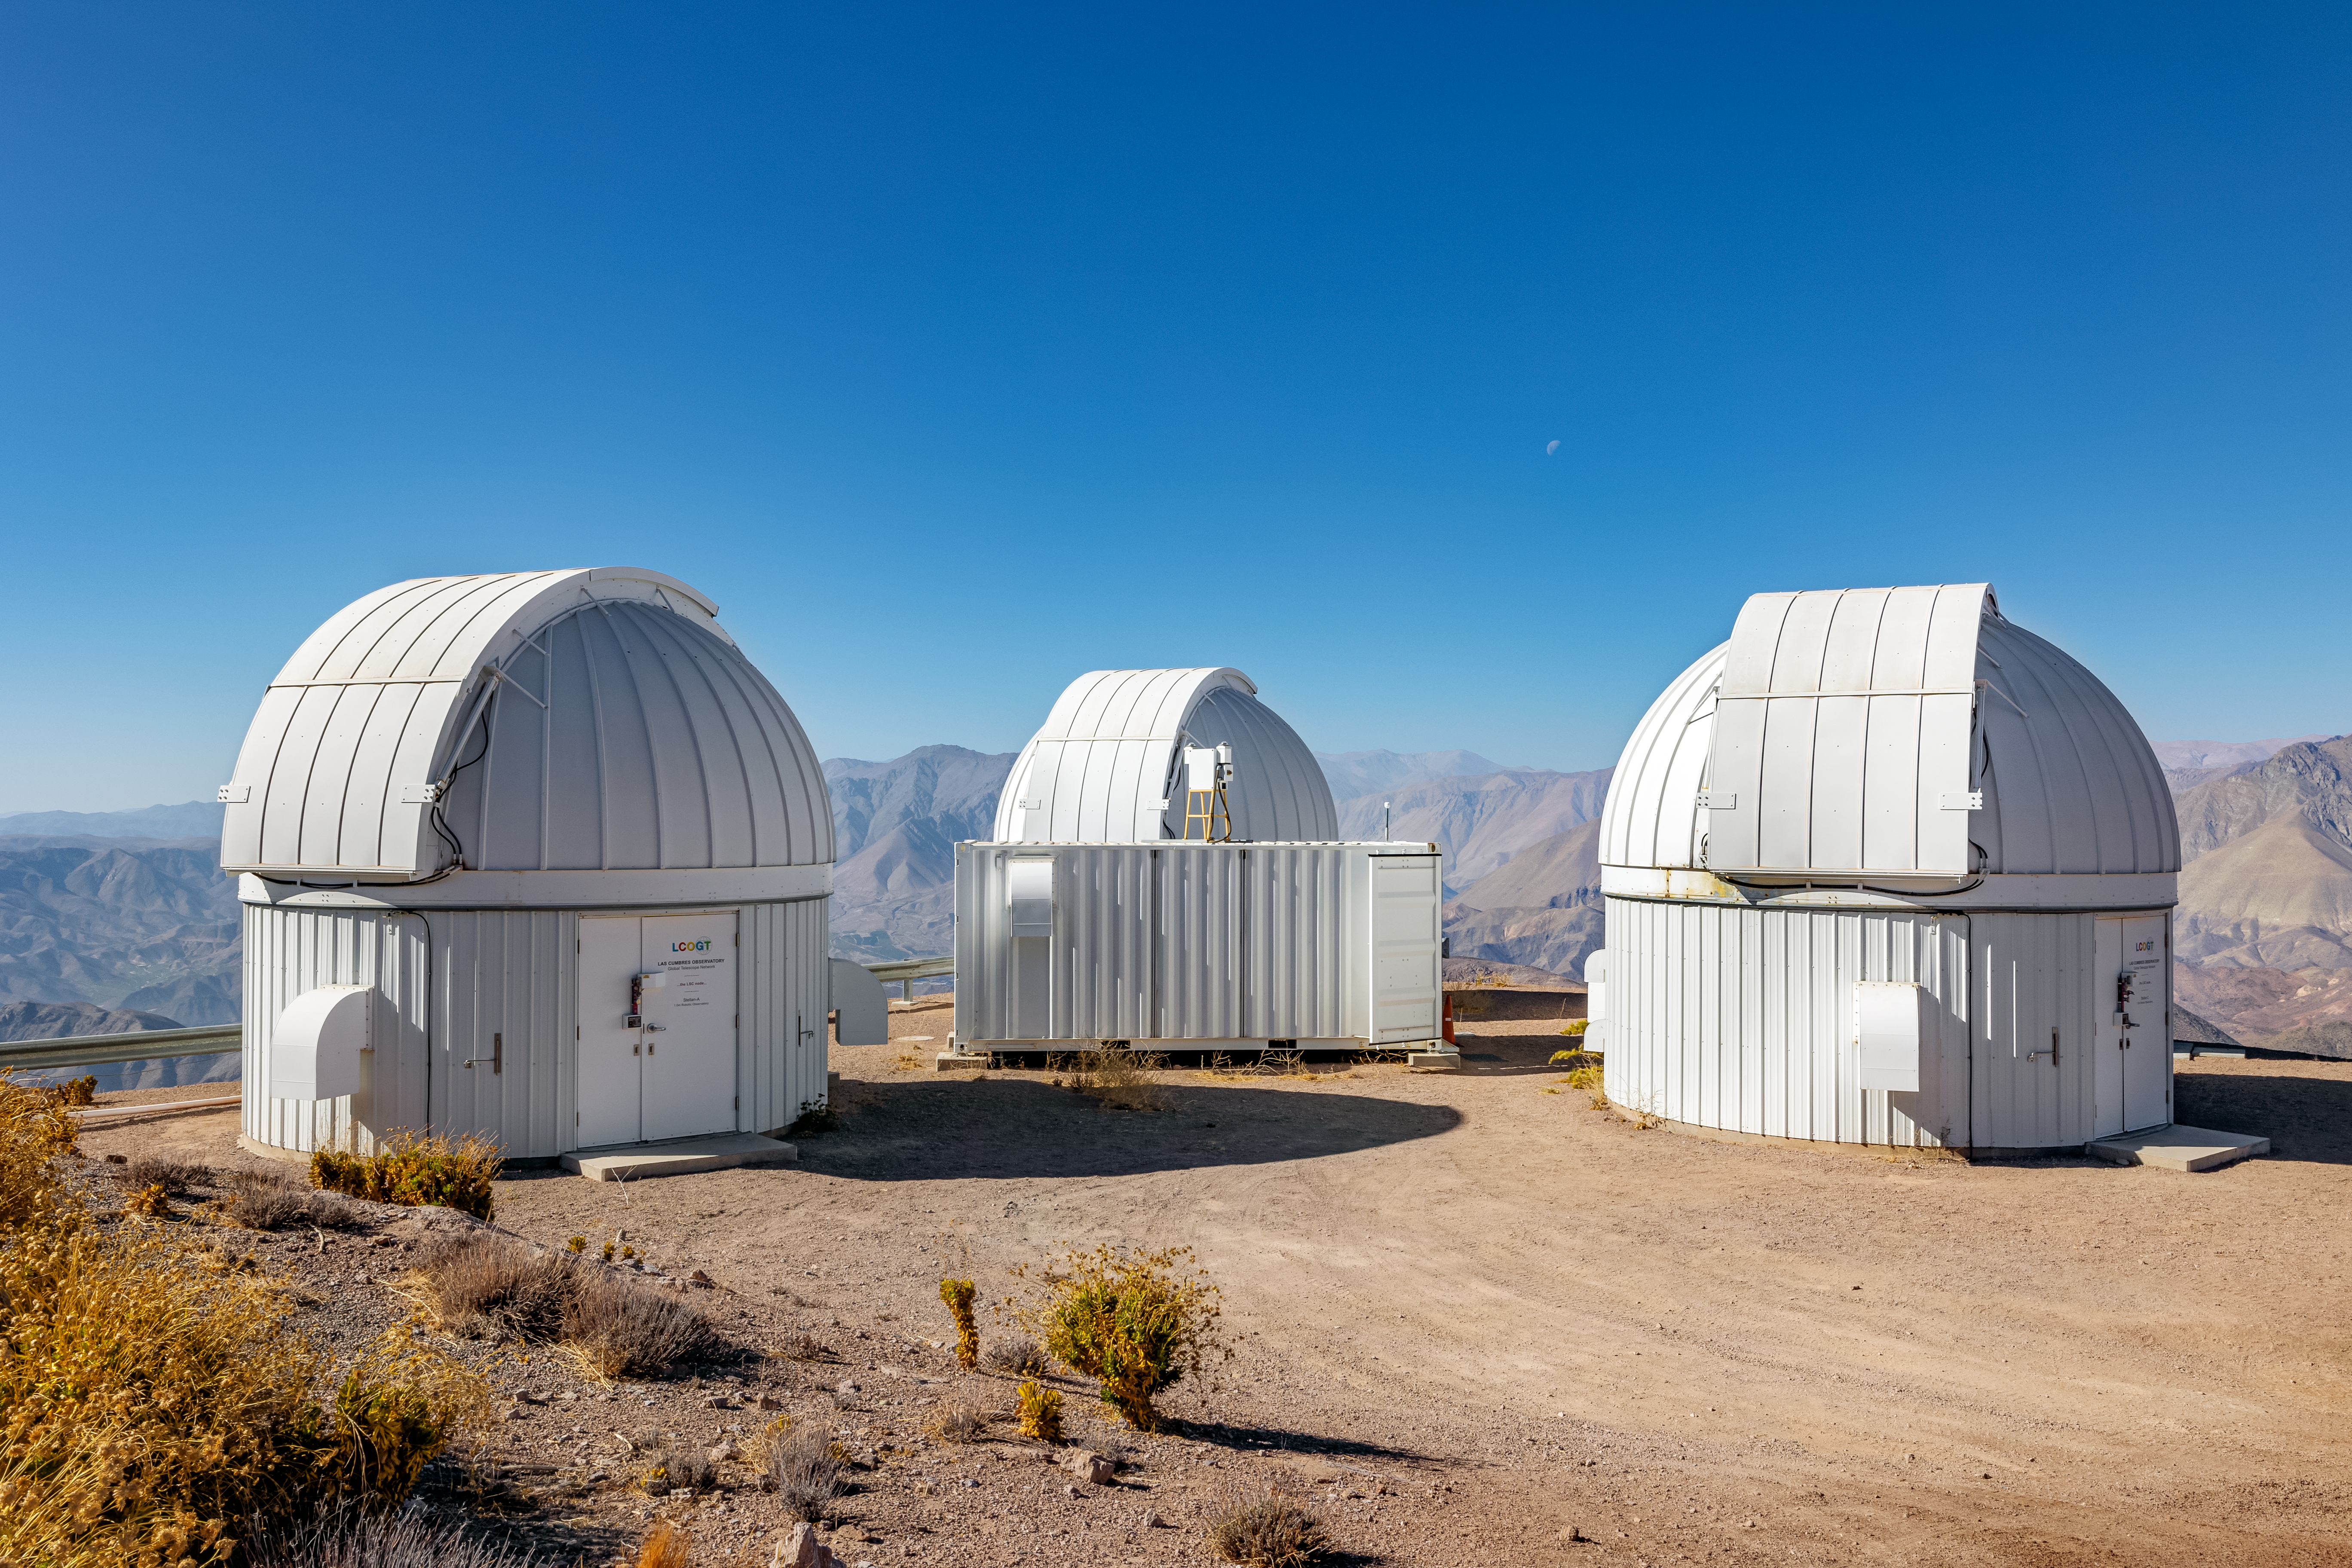

Las Cumbres Observatory at CTIO

This image is of the three 1-meter Las Cumbres telescopes on CTIO.

Credit: CTIO/NOIRLab/NSF/AURA/ T. Slovinský